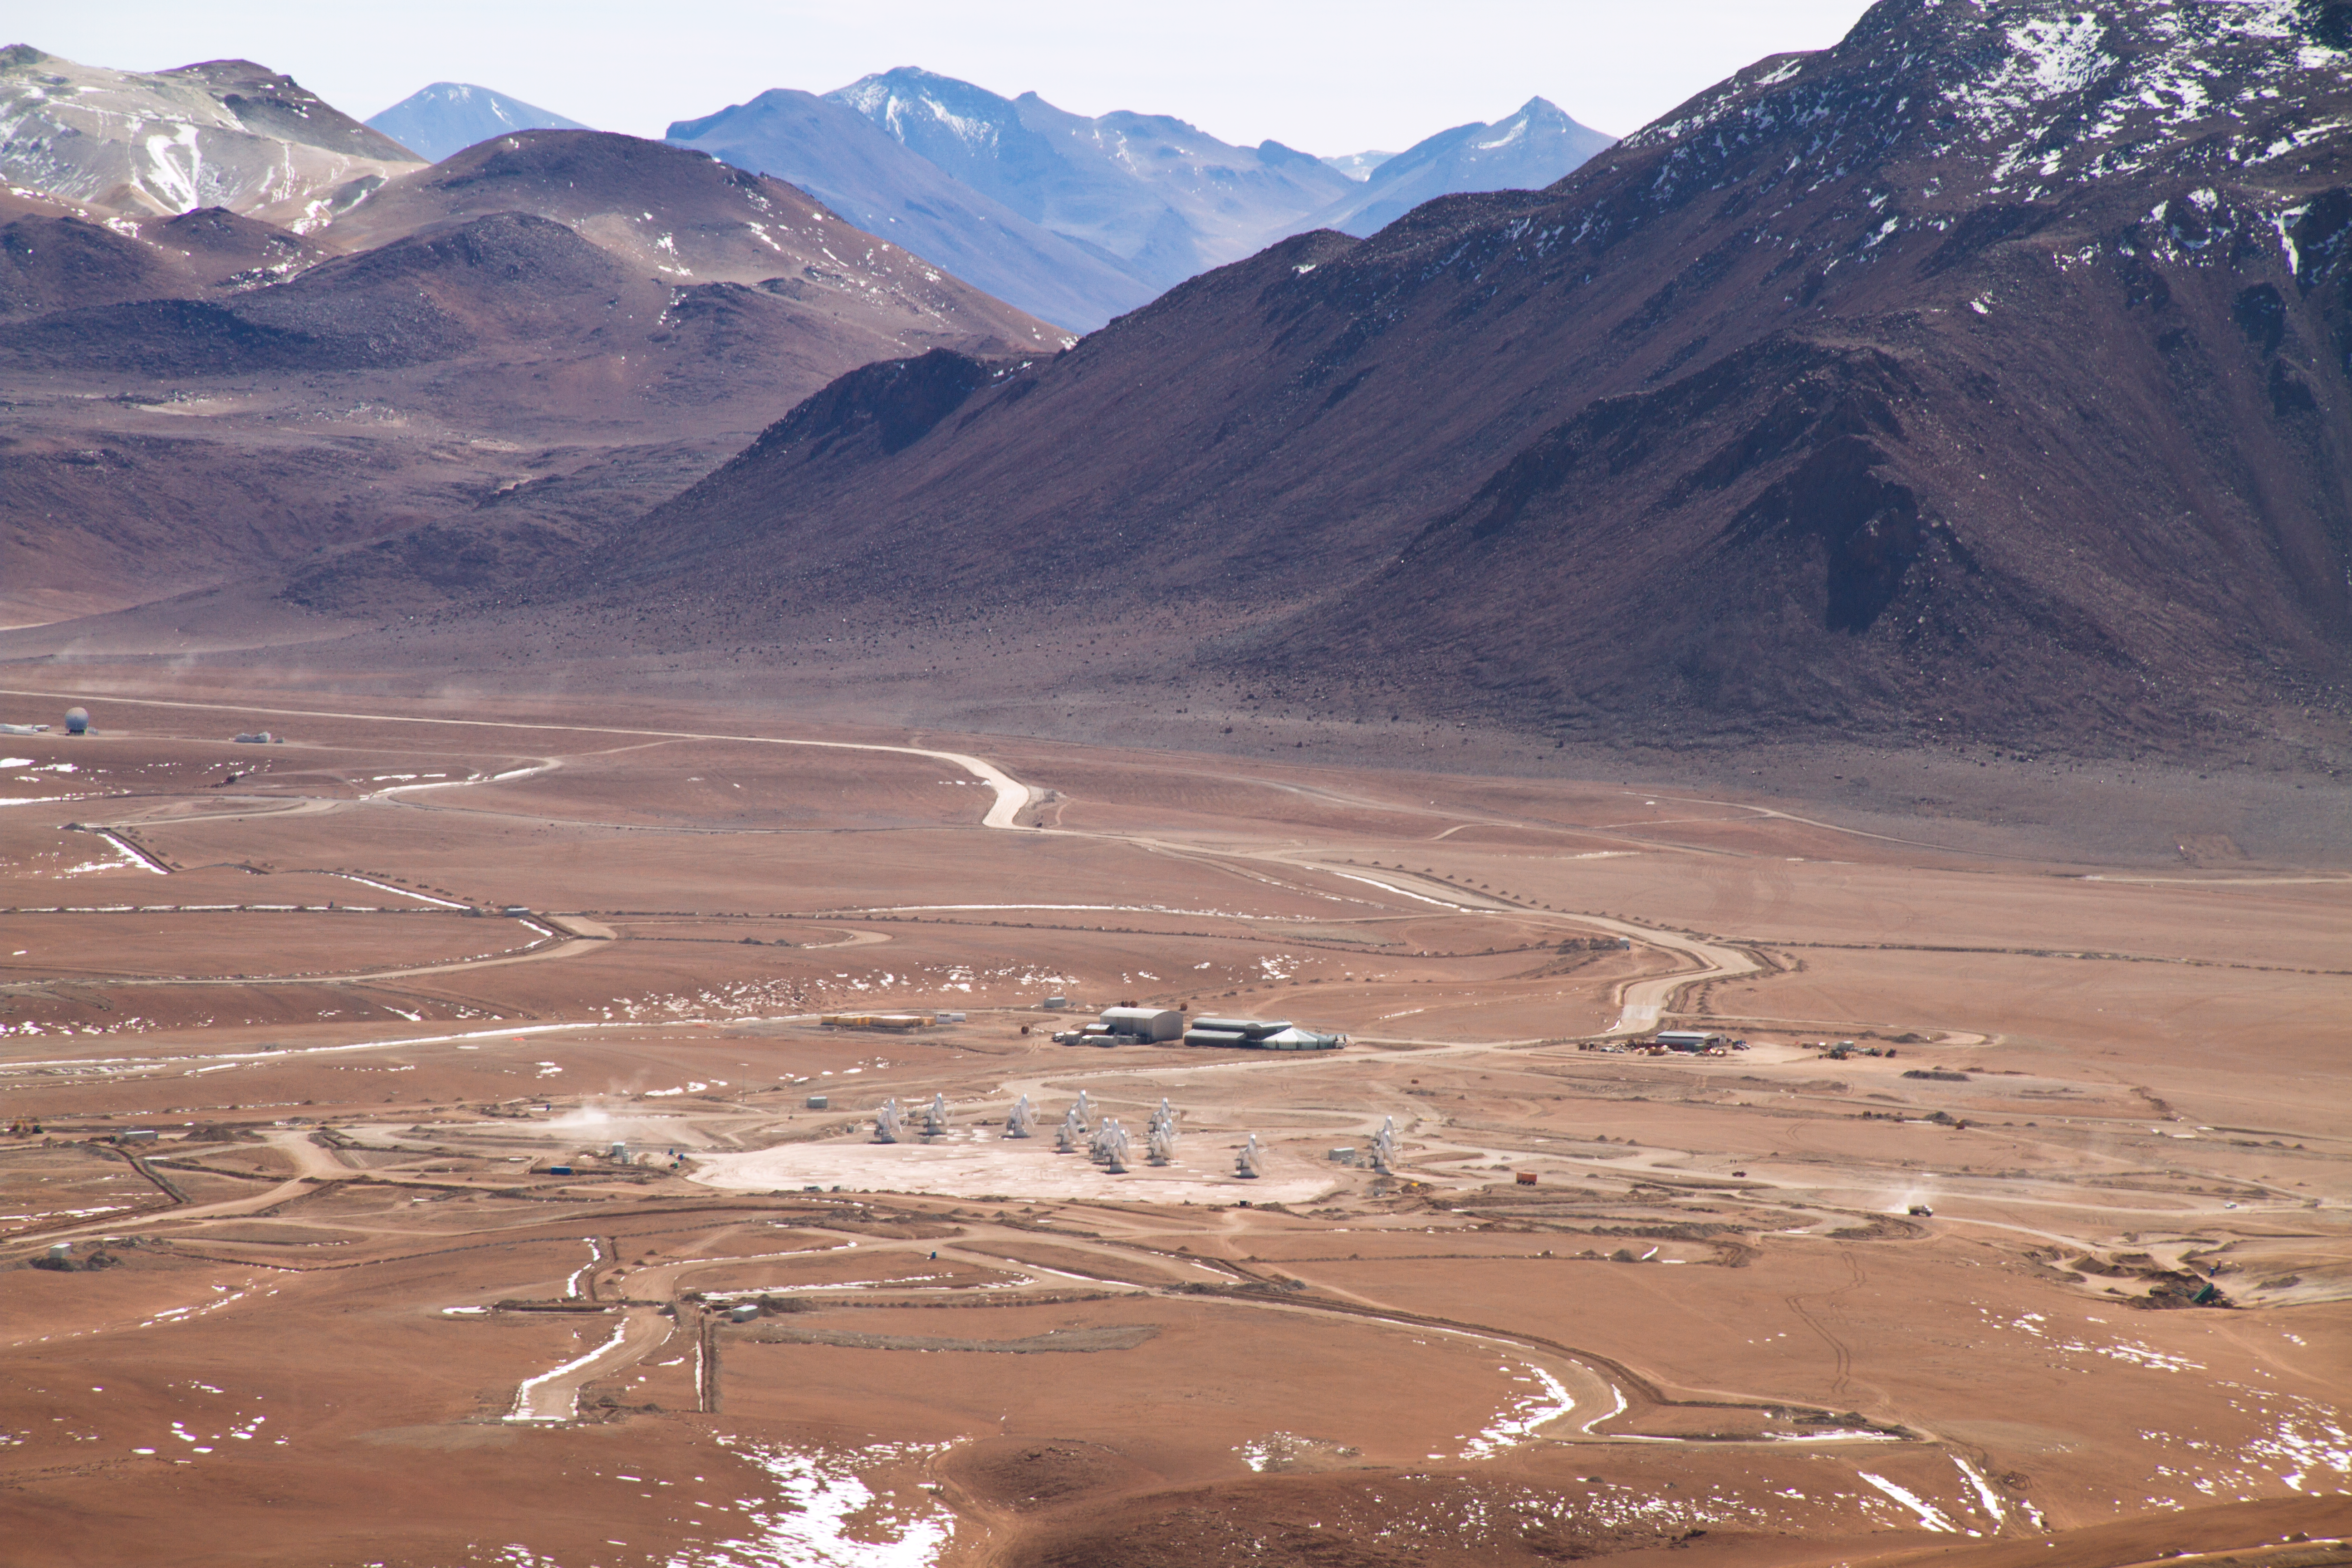

14 antennas at the ALMA AOS

Fourteen 12-metre ALMA antennas are positioned near the centre of the array at 5000 metres altitude on the Chajnantor plateau. In the background, on the right is the 5600-metre-high Cerro Chajnantor, while on the left is Cerro Toco, whose peak is also above 5600 metres. On the left edge of the image, the 12-metre single-dish APEX telescope is also visible. The picture was taken looking toward the northeast, in May 2011.

Credit: ALMA (ESO/NAOJ/NRAO), J. Guarda (ALMA)